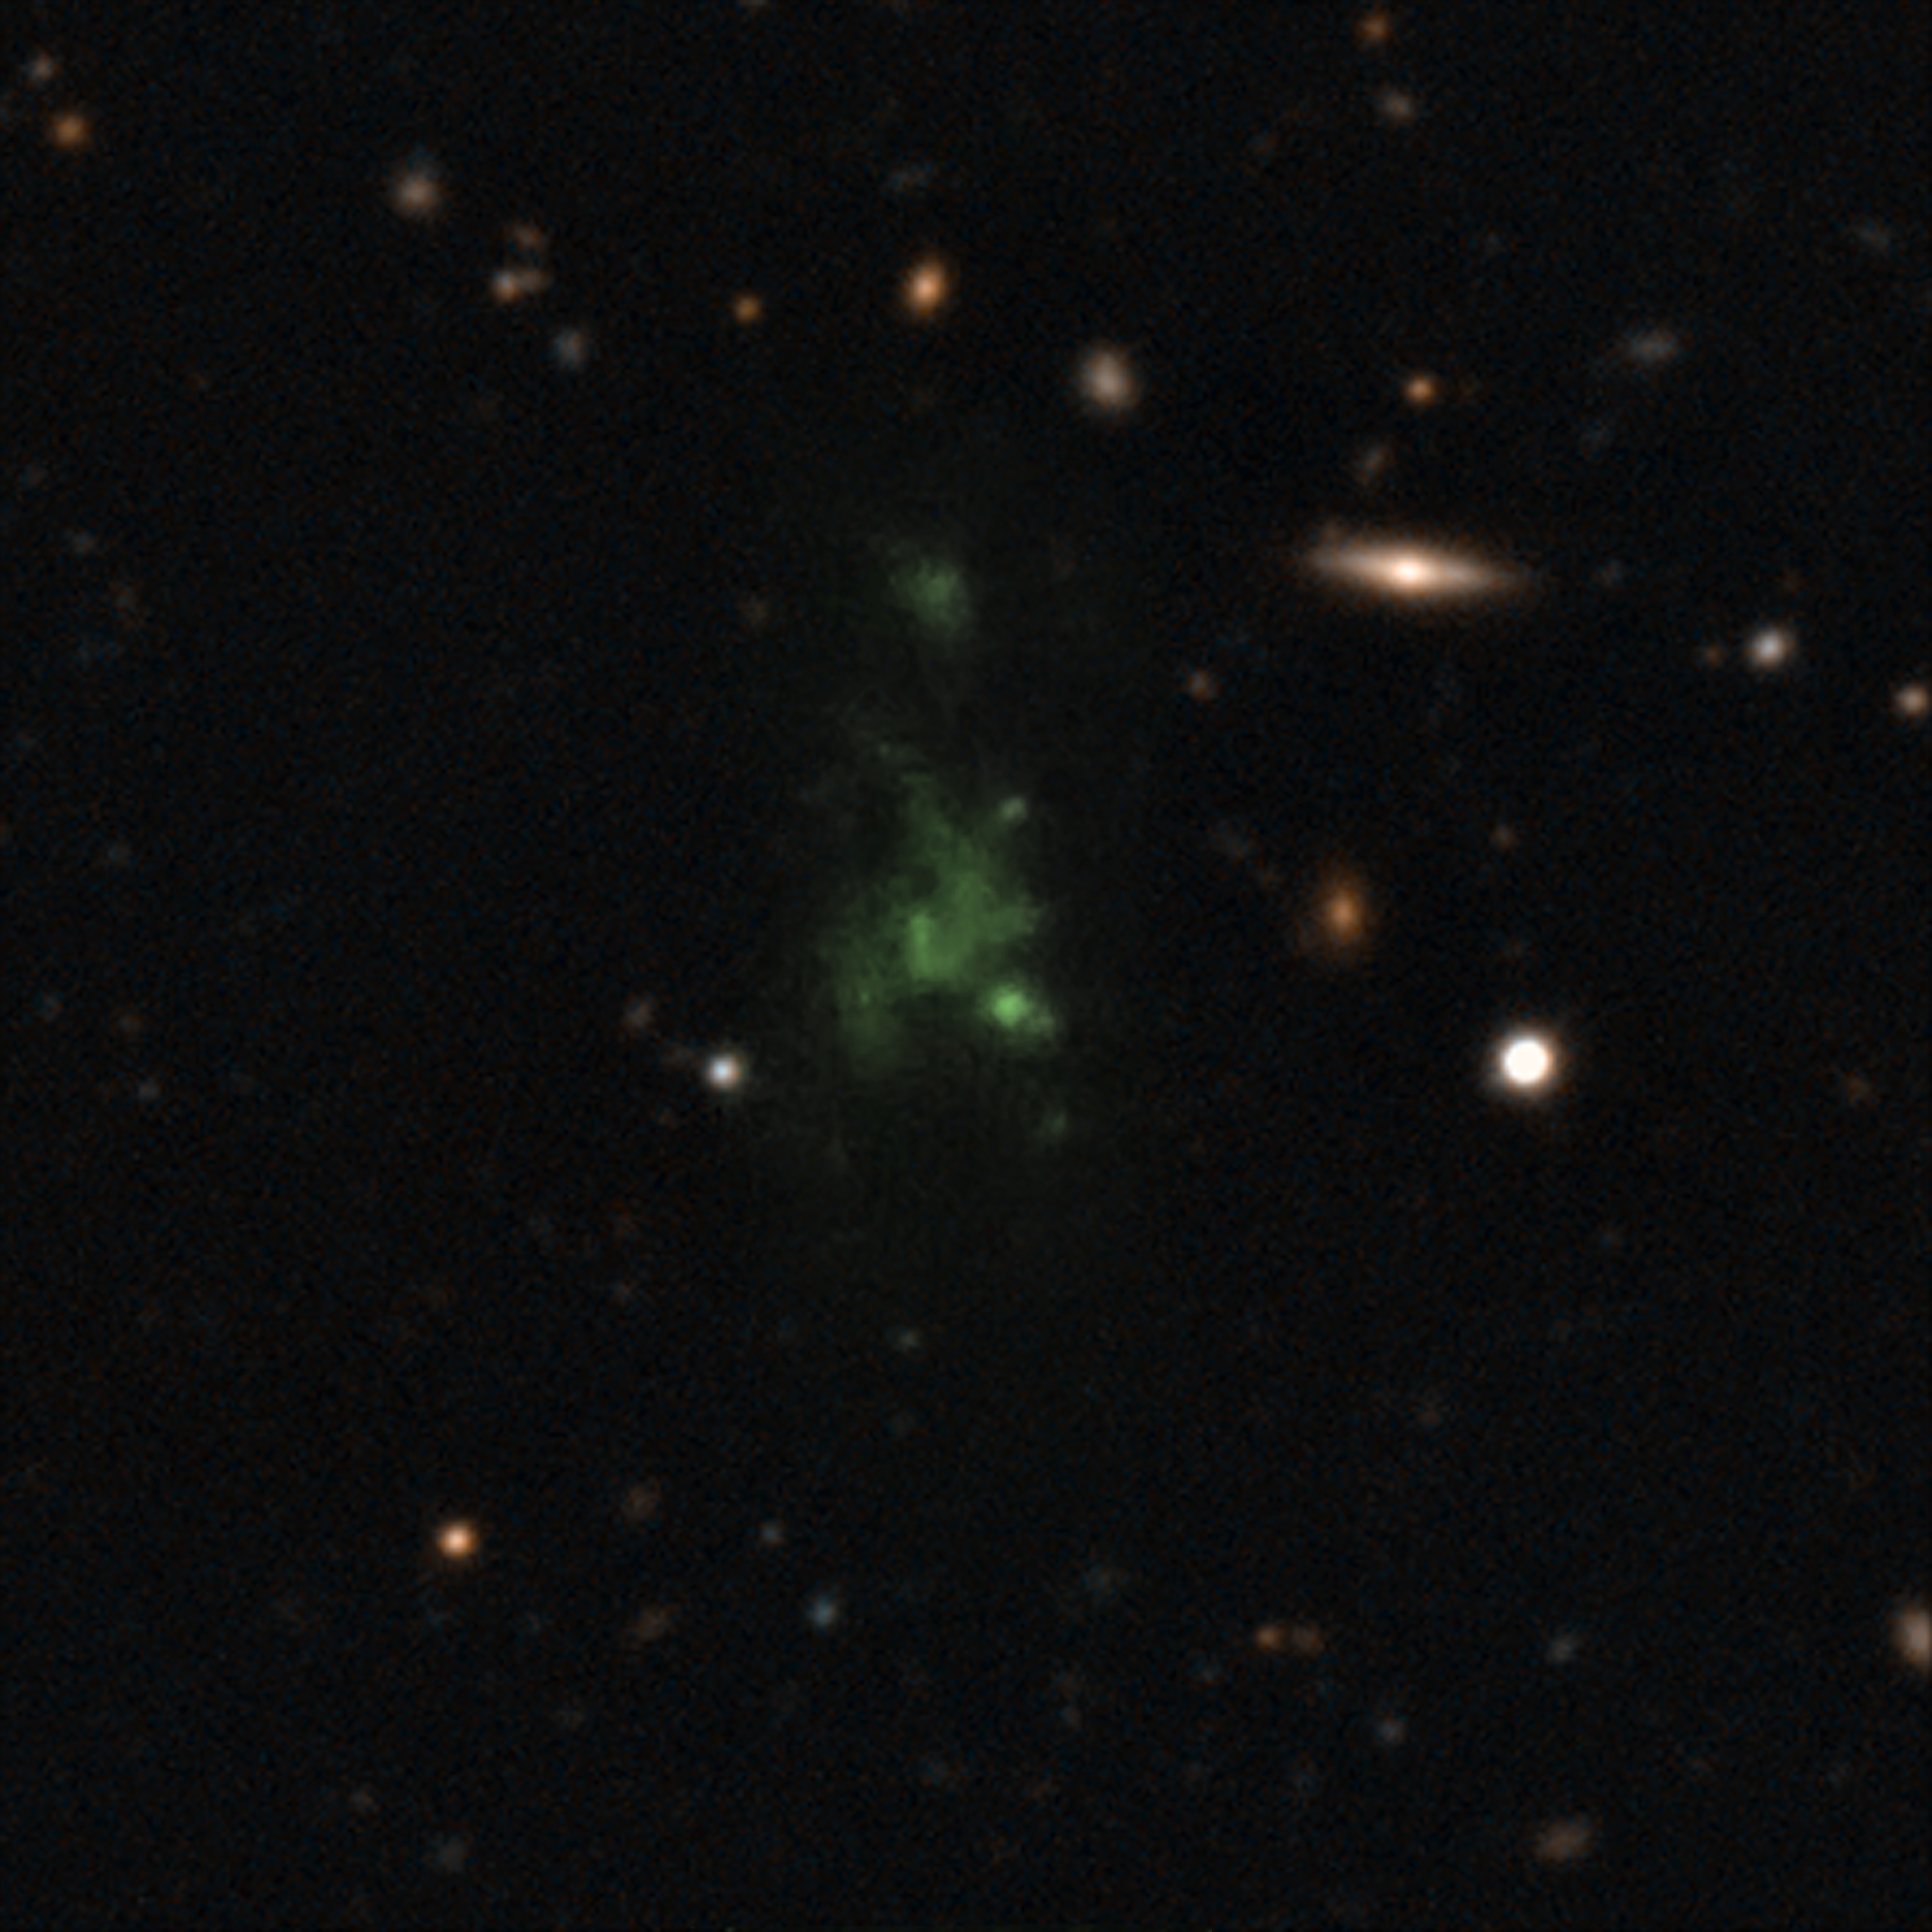

Giant space blob glows from within

This image shows one of the largest known single objects in the Universe, the Lyman-alpha blob LAB-1. This picture is a composite of two different images taken with the FORS instrument on the Very Large Telescope (VLT) — a wider image showing the surrounding galaxies and a much deeper observation of the blob itself at the centre made to detect its polarisation. The intense Lyman-alpha ultraviolet radiation from the blob appears green after it has been stretched by the expansion of the Universe during its long journey to Earth. These new observations show for the first time that the light from this object is polarised. This means that the giant "blob" must be powered by galaxies embedded within the cloud.

Credit: ESO/M. Hayes